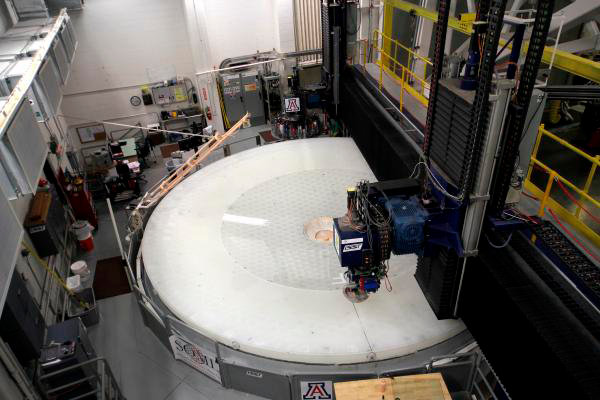

M1M3 Surface

The unique LSST M1/M3 mirror surfaces are nearing perfection. Both mirror surfaces are being carefully polished and optically tested with completion anticipated by the end of December 2013.

Credit: E. Acosta/Rubin Observatory/ NSF/ AURA